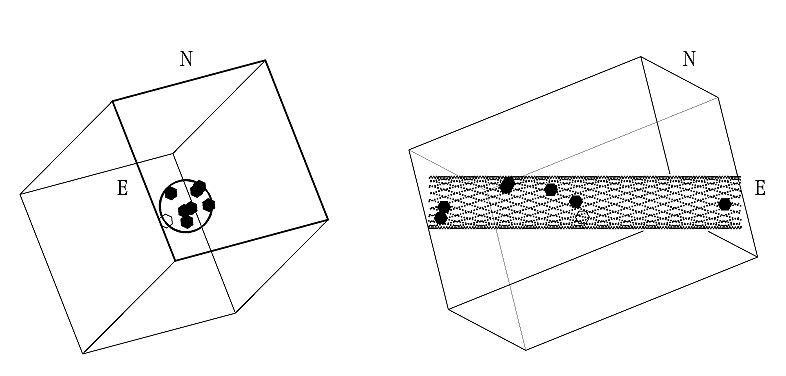

The shape of the filament

This image shows the three-dimensional distribution of the observed LEGOs (the hexagons); the three space co-ordinates being determined by the position in the sky and the distance (from the measured redshift, see the text). They are clearly located along a rather narrow filament, here indicated by a hollow cylinder seen from the front (left) and from the side (right). The surrounding box is drawn to facilitate the 3-D comprehension - it measures approximately 8.8 x 8.8 x 13.3 million light-years.

Credit: ESO